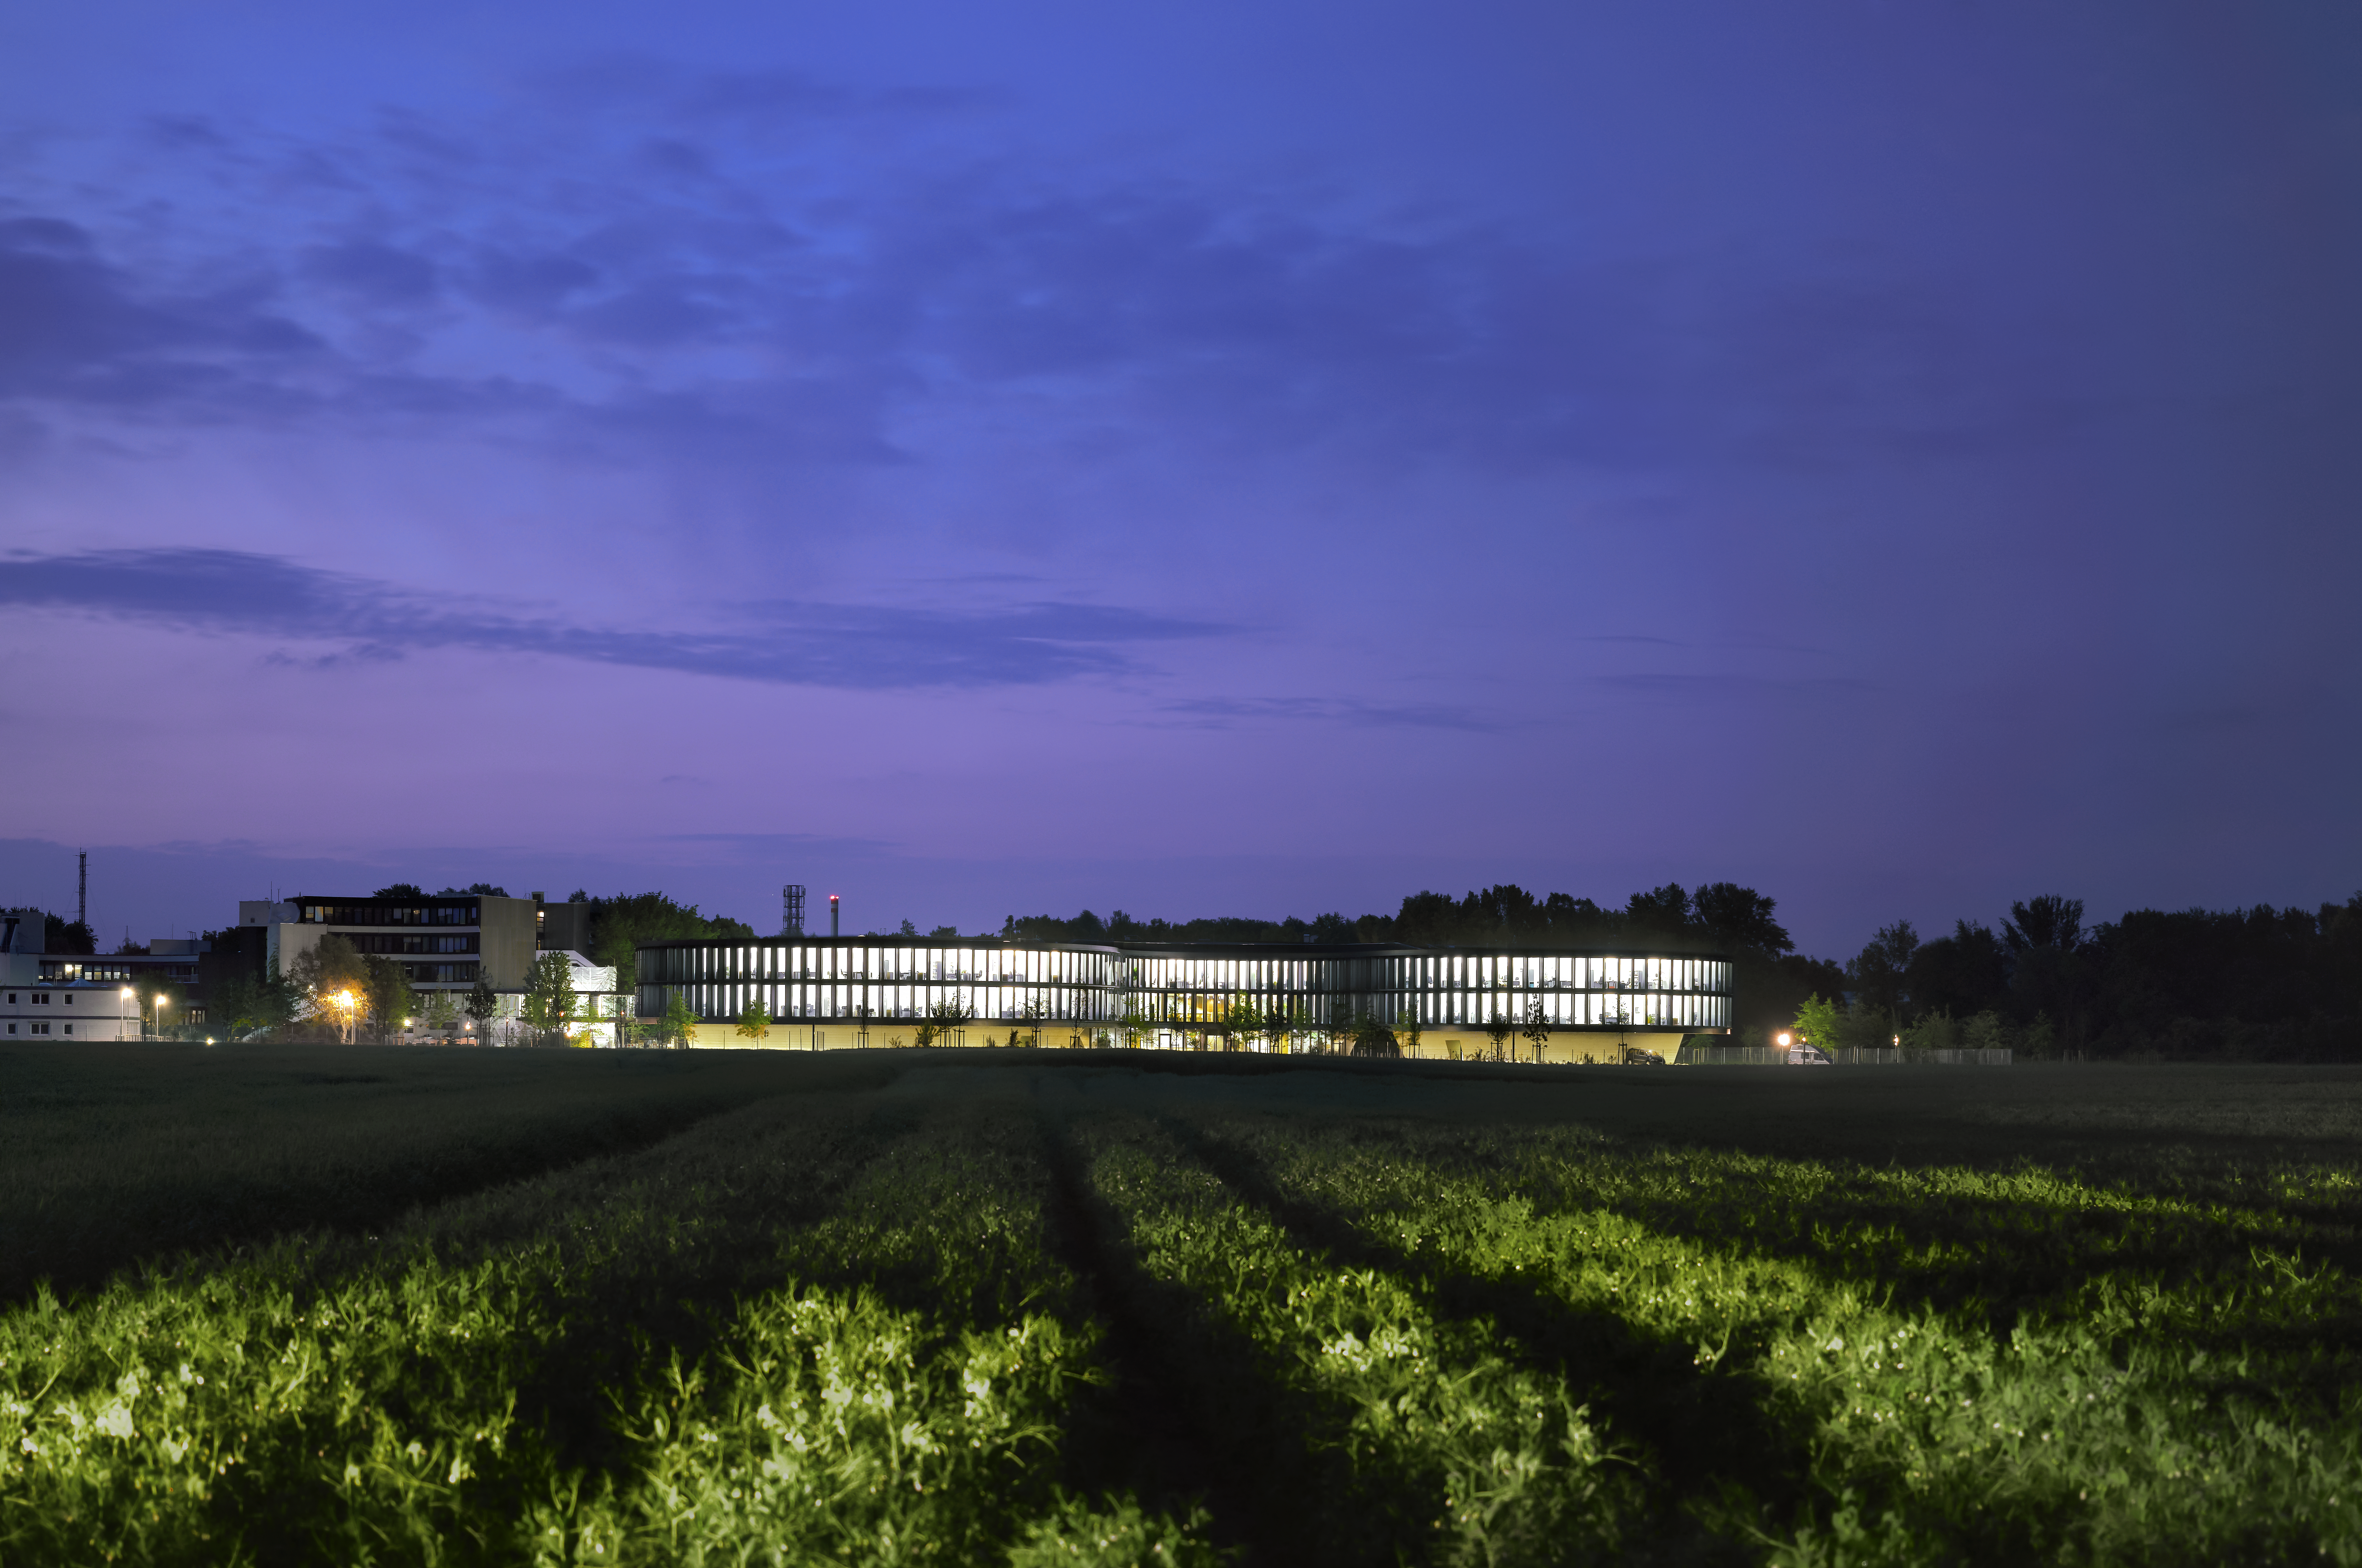

Bright new ESO

This image shows the new office building of the ESO Headquarters in Garching, Germany, seen from the fields south of the ESO area. To the left of the new building, way less illuminated as the new building, the old building is visible.

Credit: Roland Halbe/ESO